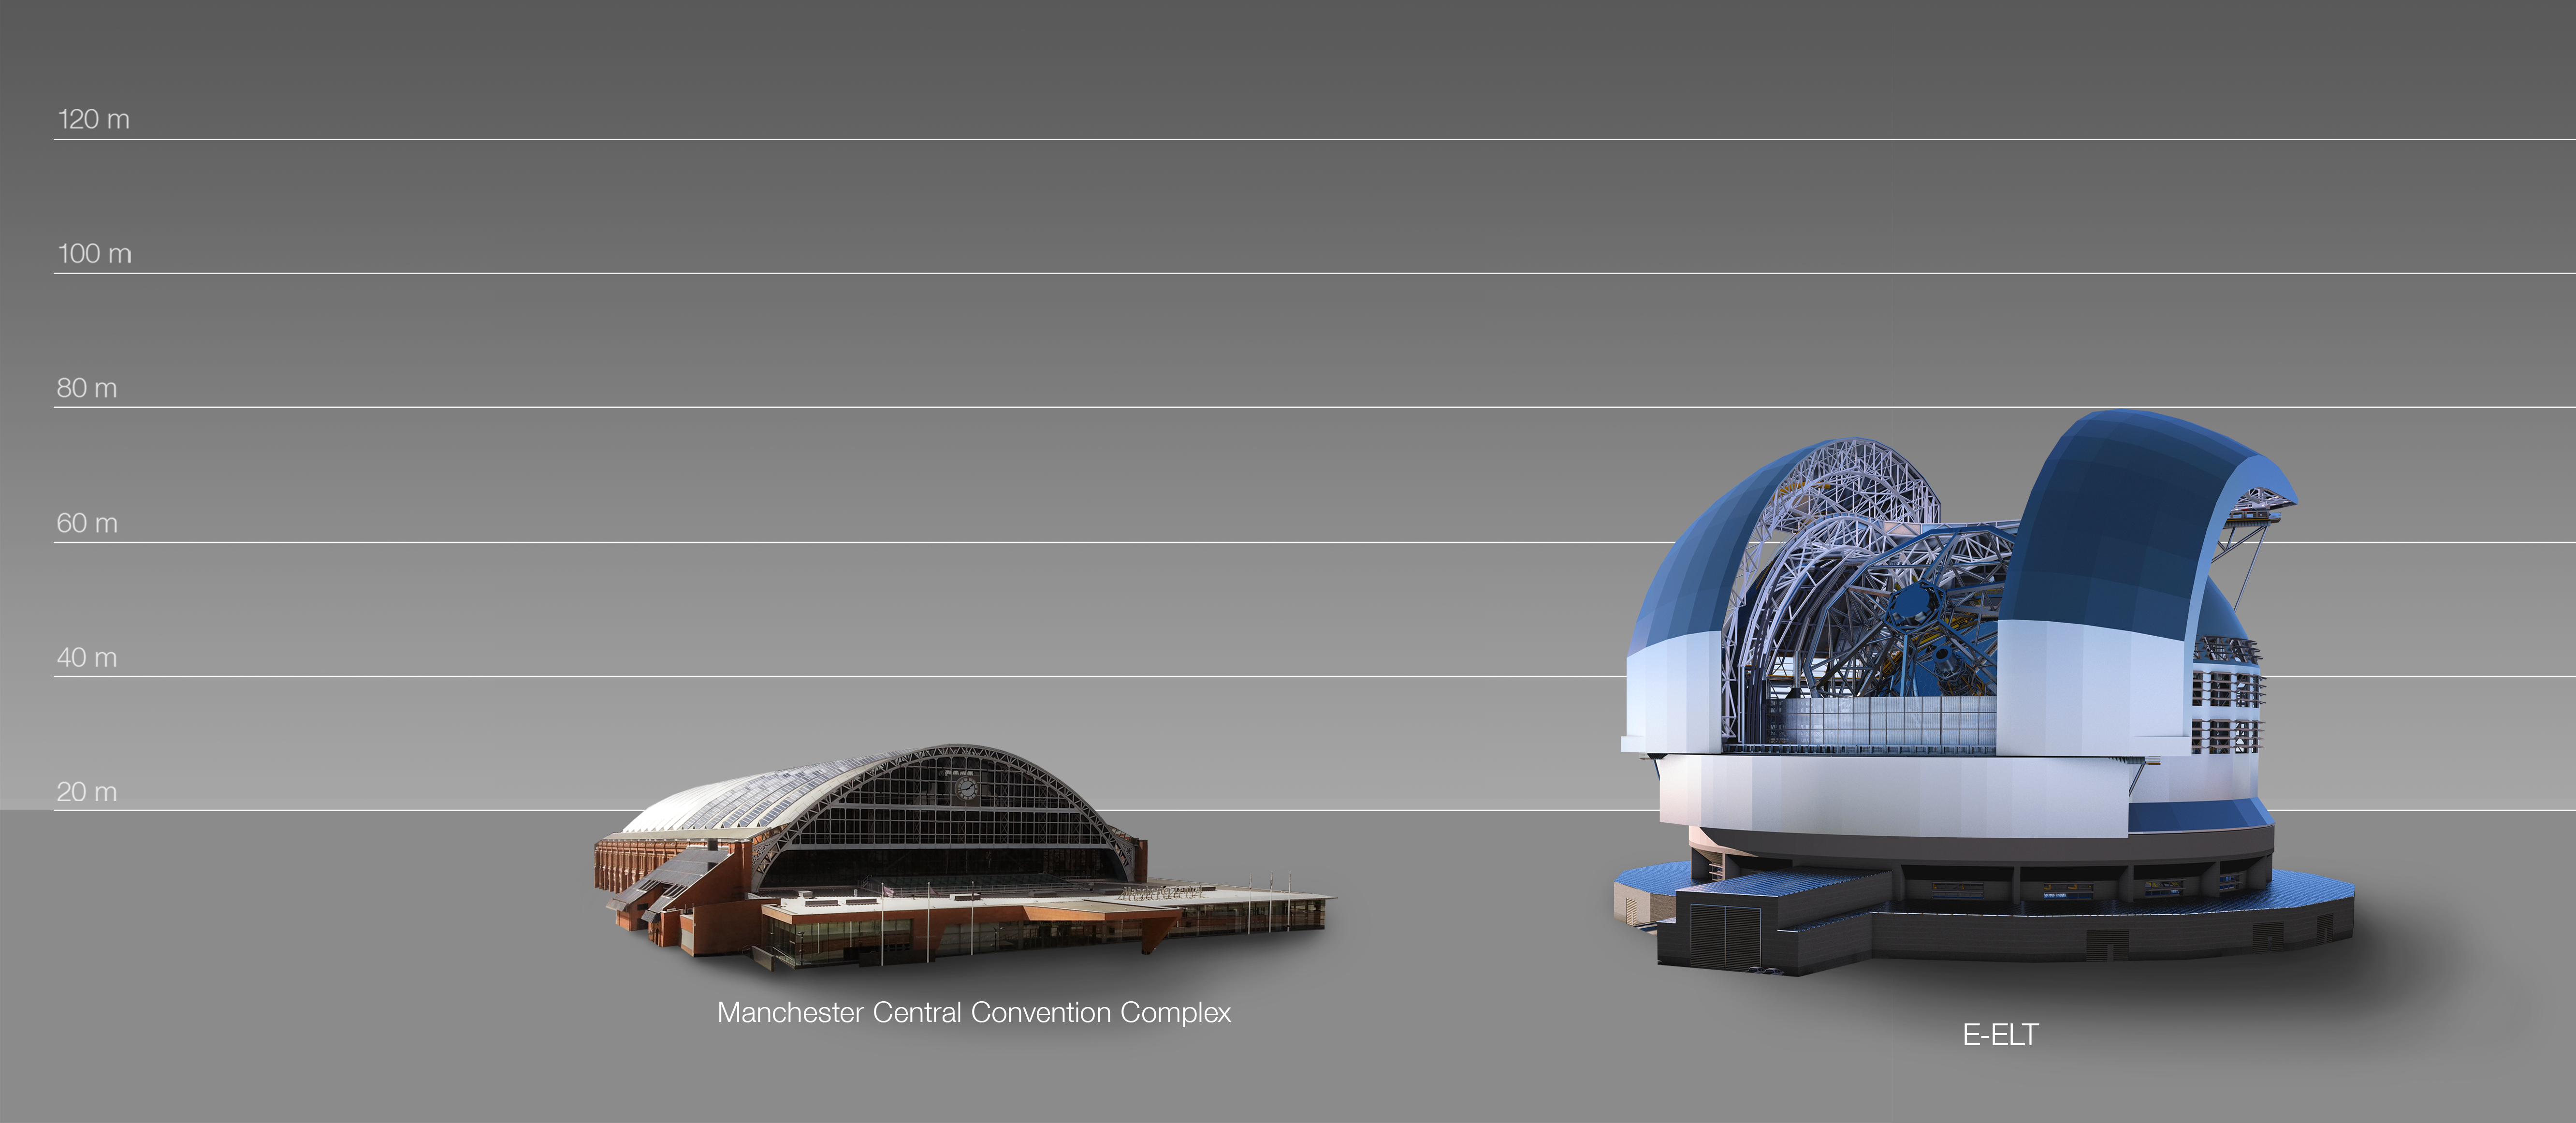

The ELT compared to the Manchester Central Convention Complex in the UK

This artist's impression compares the ELT to the Manchester Central Convention Complex in the United Kingdom.

The design for the ELT shown here was published in 2016. (eso1617)

Credit: ESO